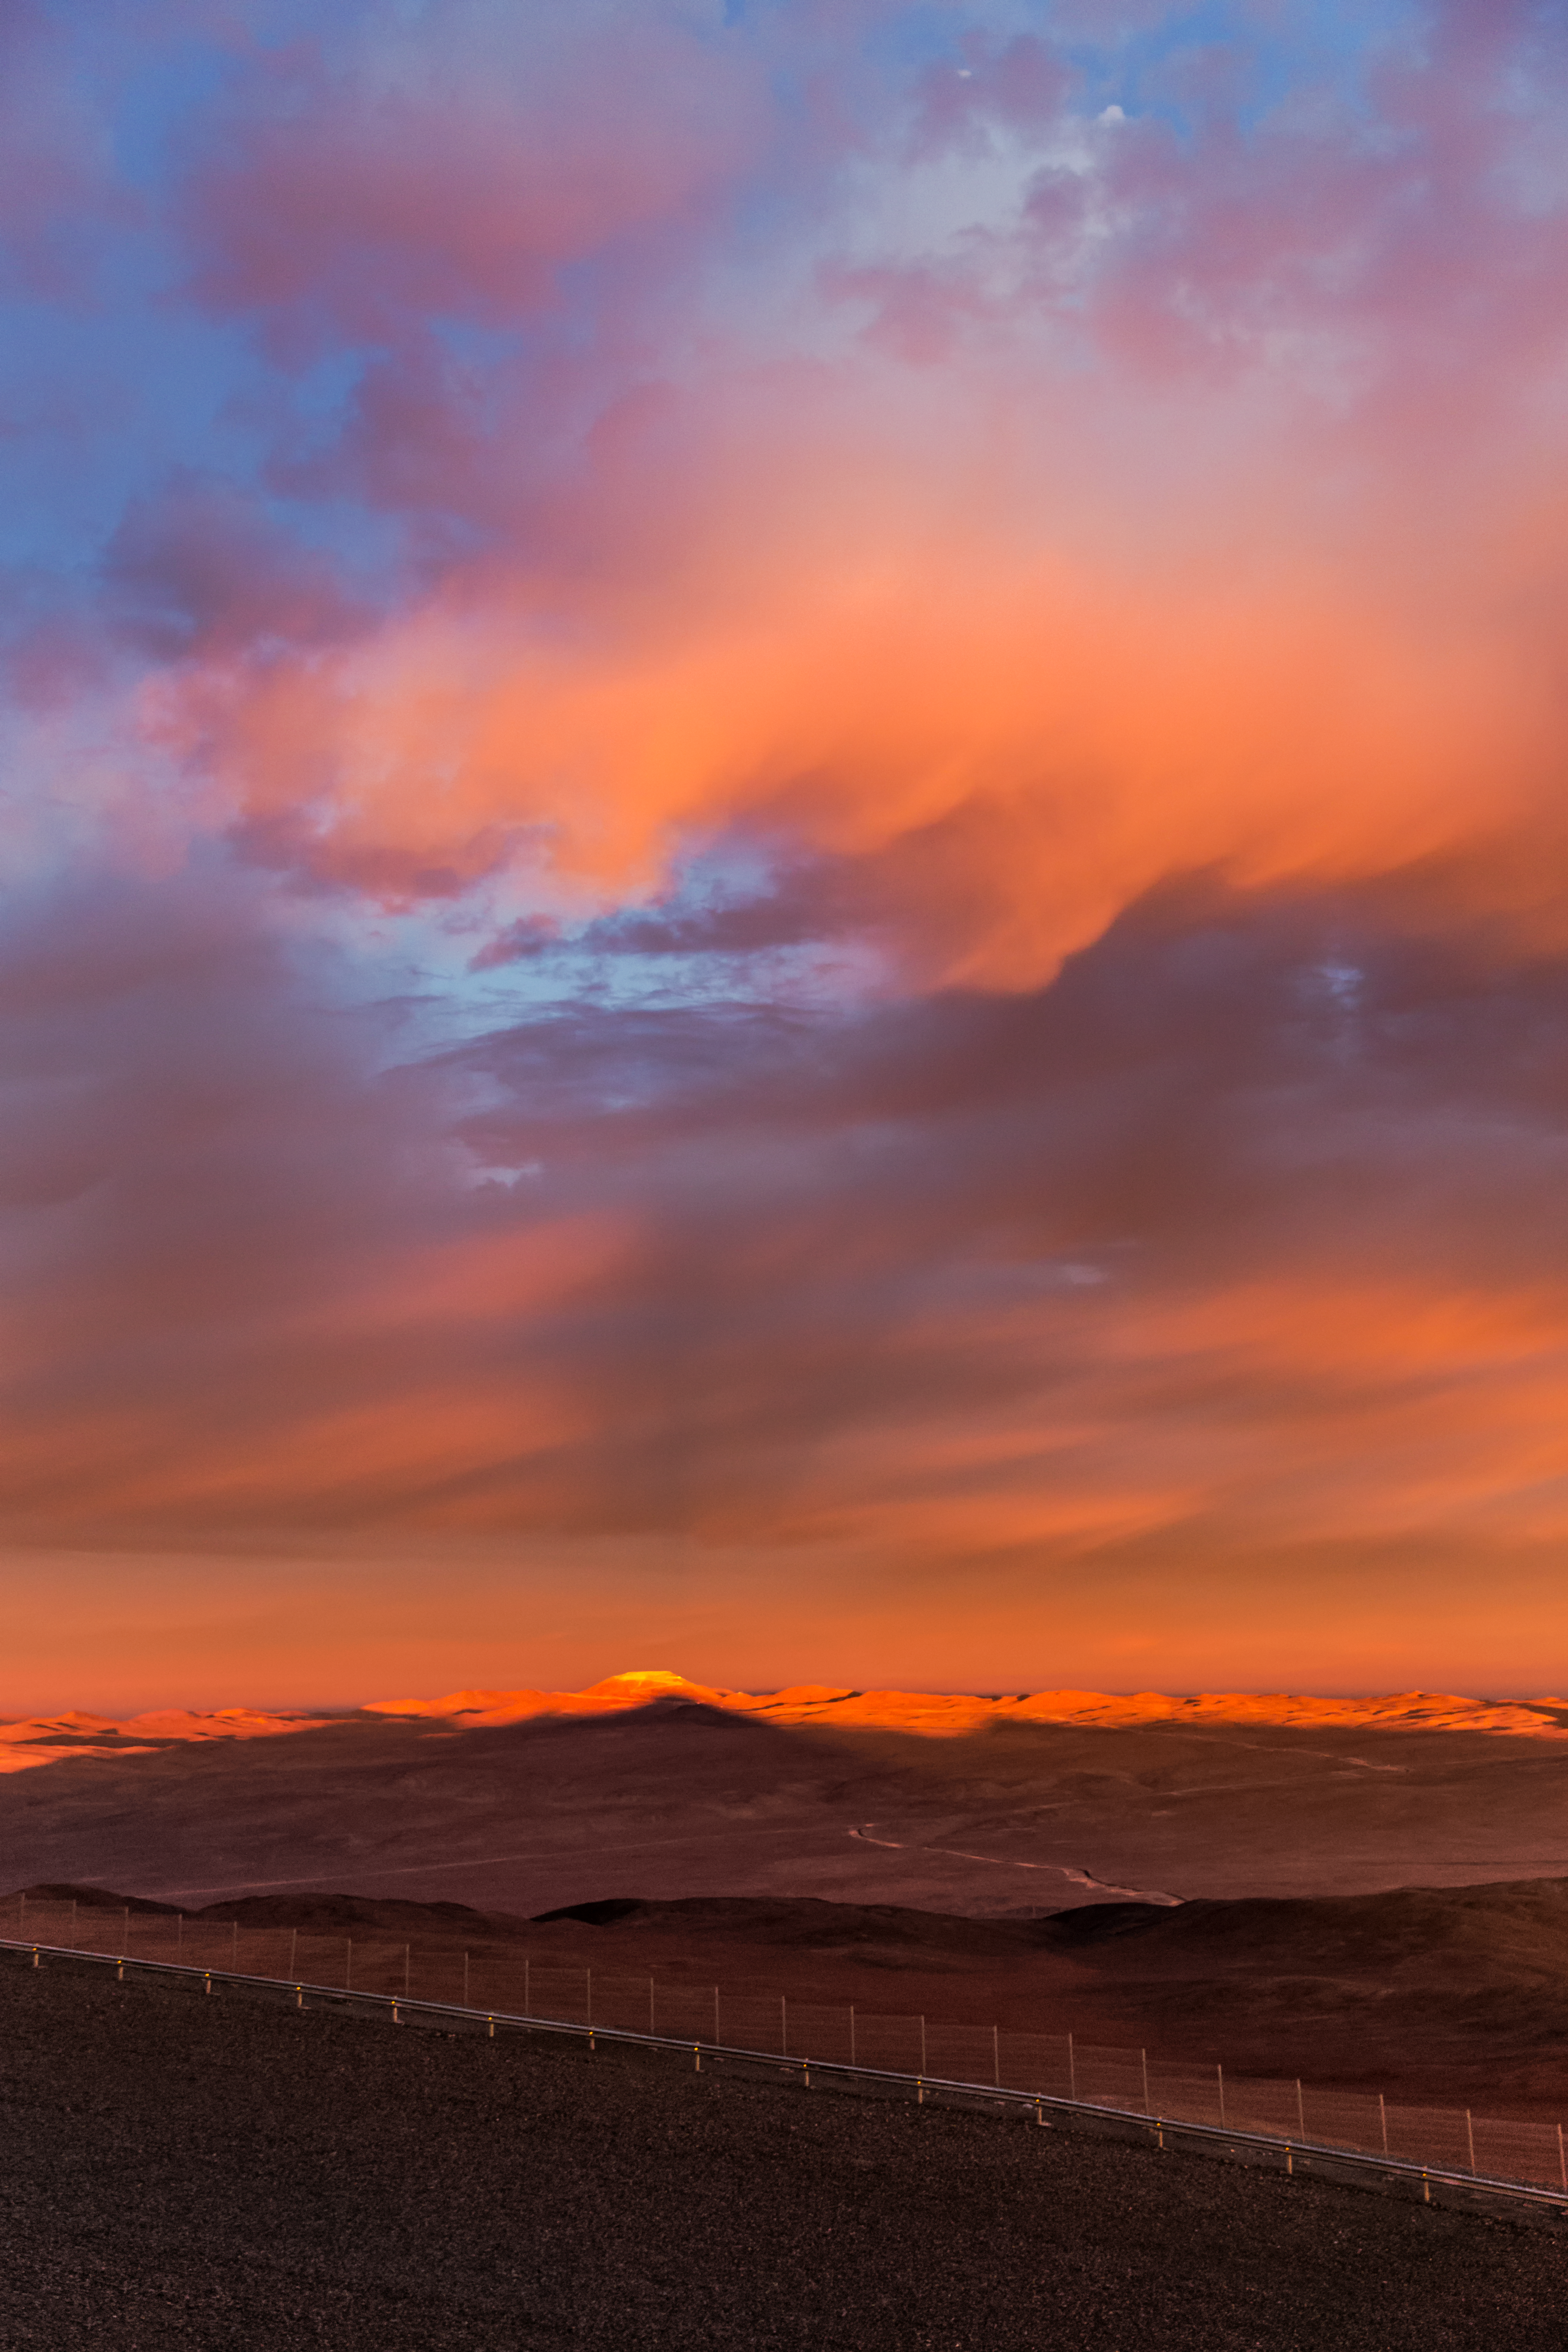

Cerro Armazones under the spotlight

A vividly red sunset sky is illuminating in orange hues the top of Cerro Armazones, where the Extremely Large Telescope (ELT) is going to be build to tackle the biggest scientific mysteries in astronomy of our time.

Credit: ESO/M. Claro